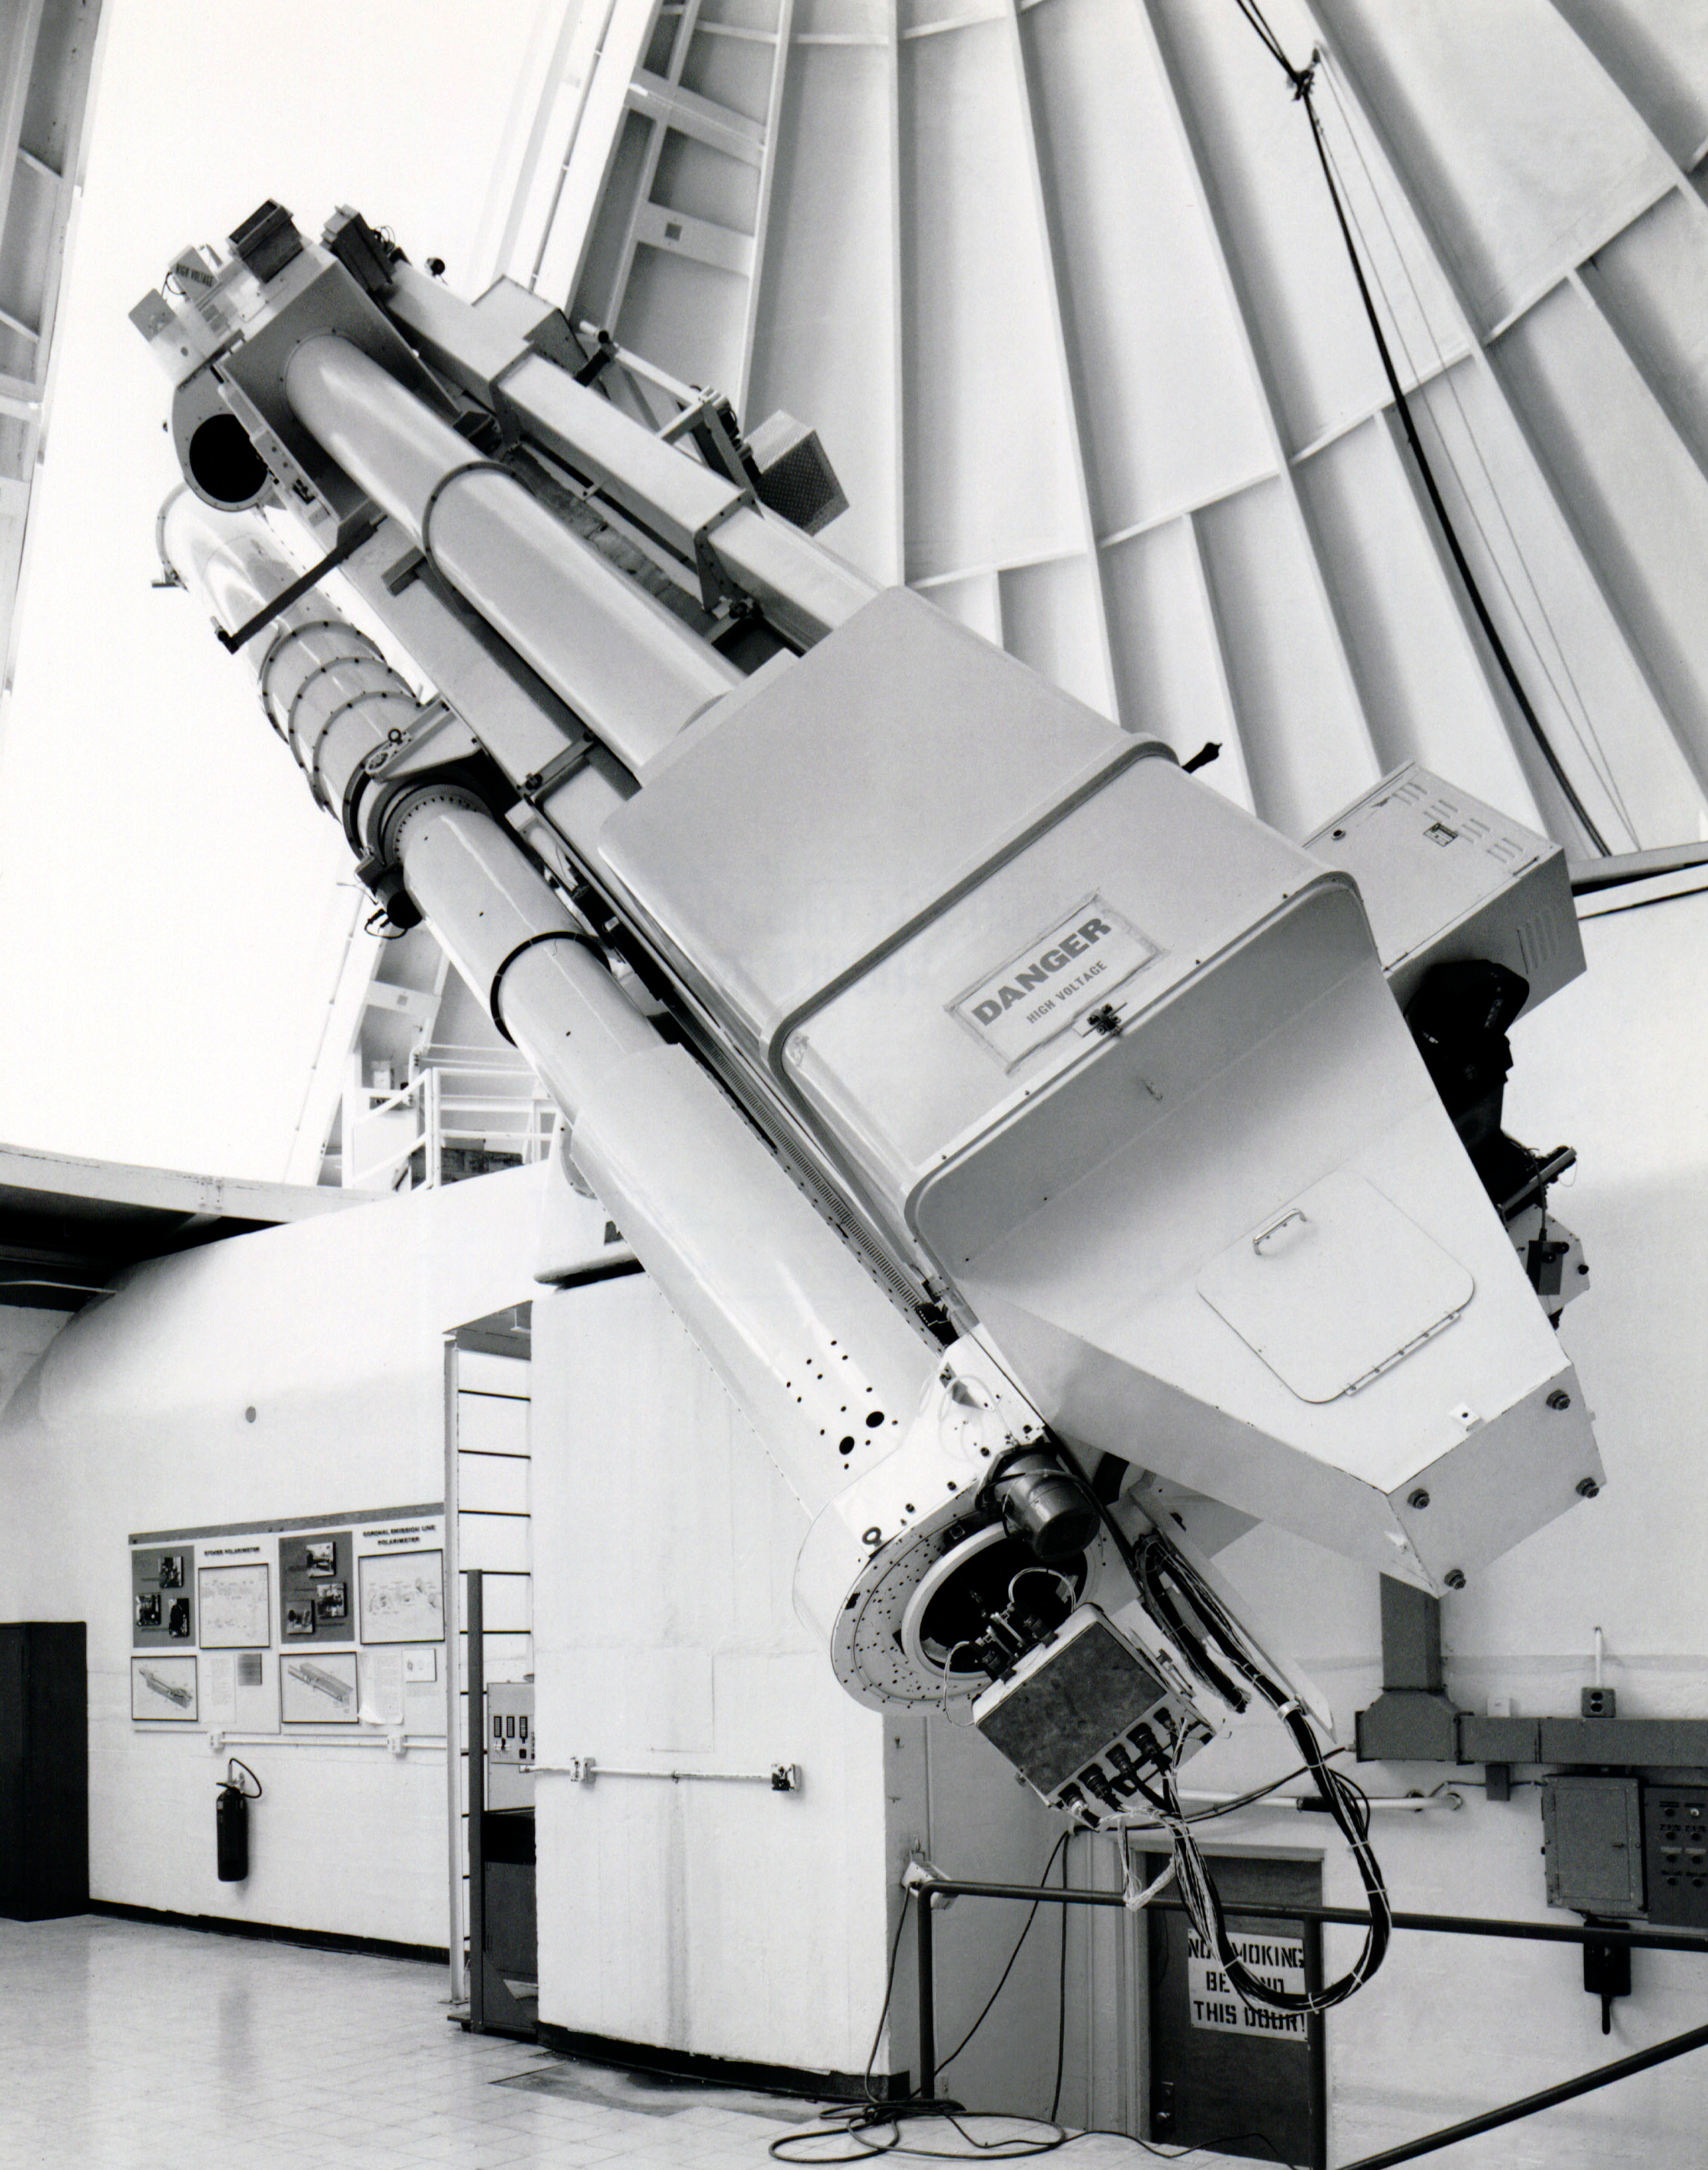

Inside the Big Dome at Sacramento Peak Observatory

The main instrumentation of the John W. Evans Solar Facility housed in the Big Dome at Sacramento Peak Observatory is visible here in this black-and-white photo: the K-Corona Emission Line Photometer (KELP) a collaboration between Sacramento Peak and HAO in Boulder. It was taken in the 1974–1980 timeframe.

Credit: NOIRLab/AURA/NSF